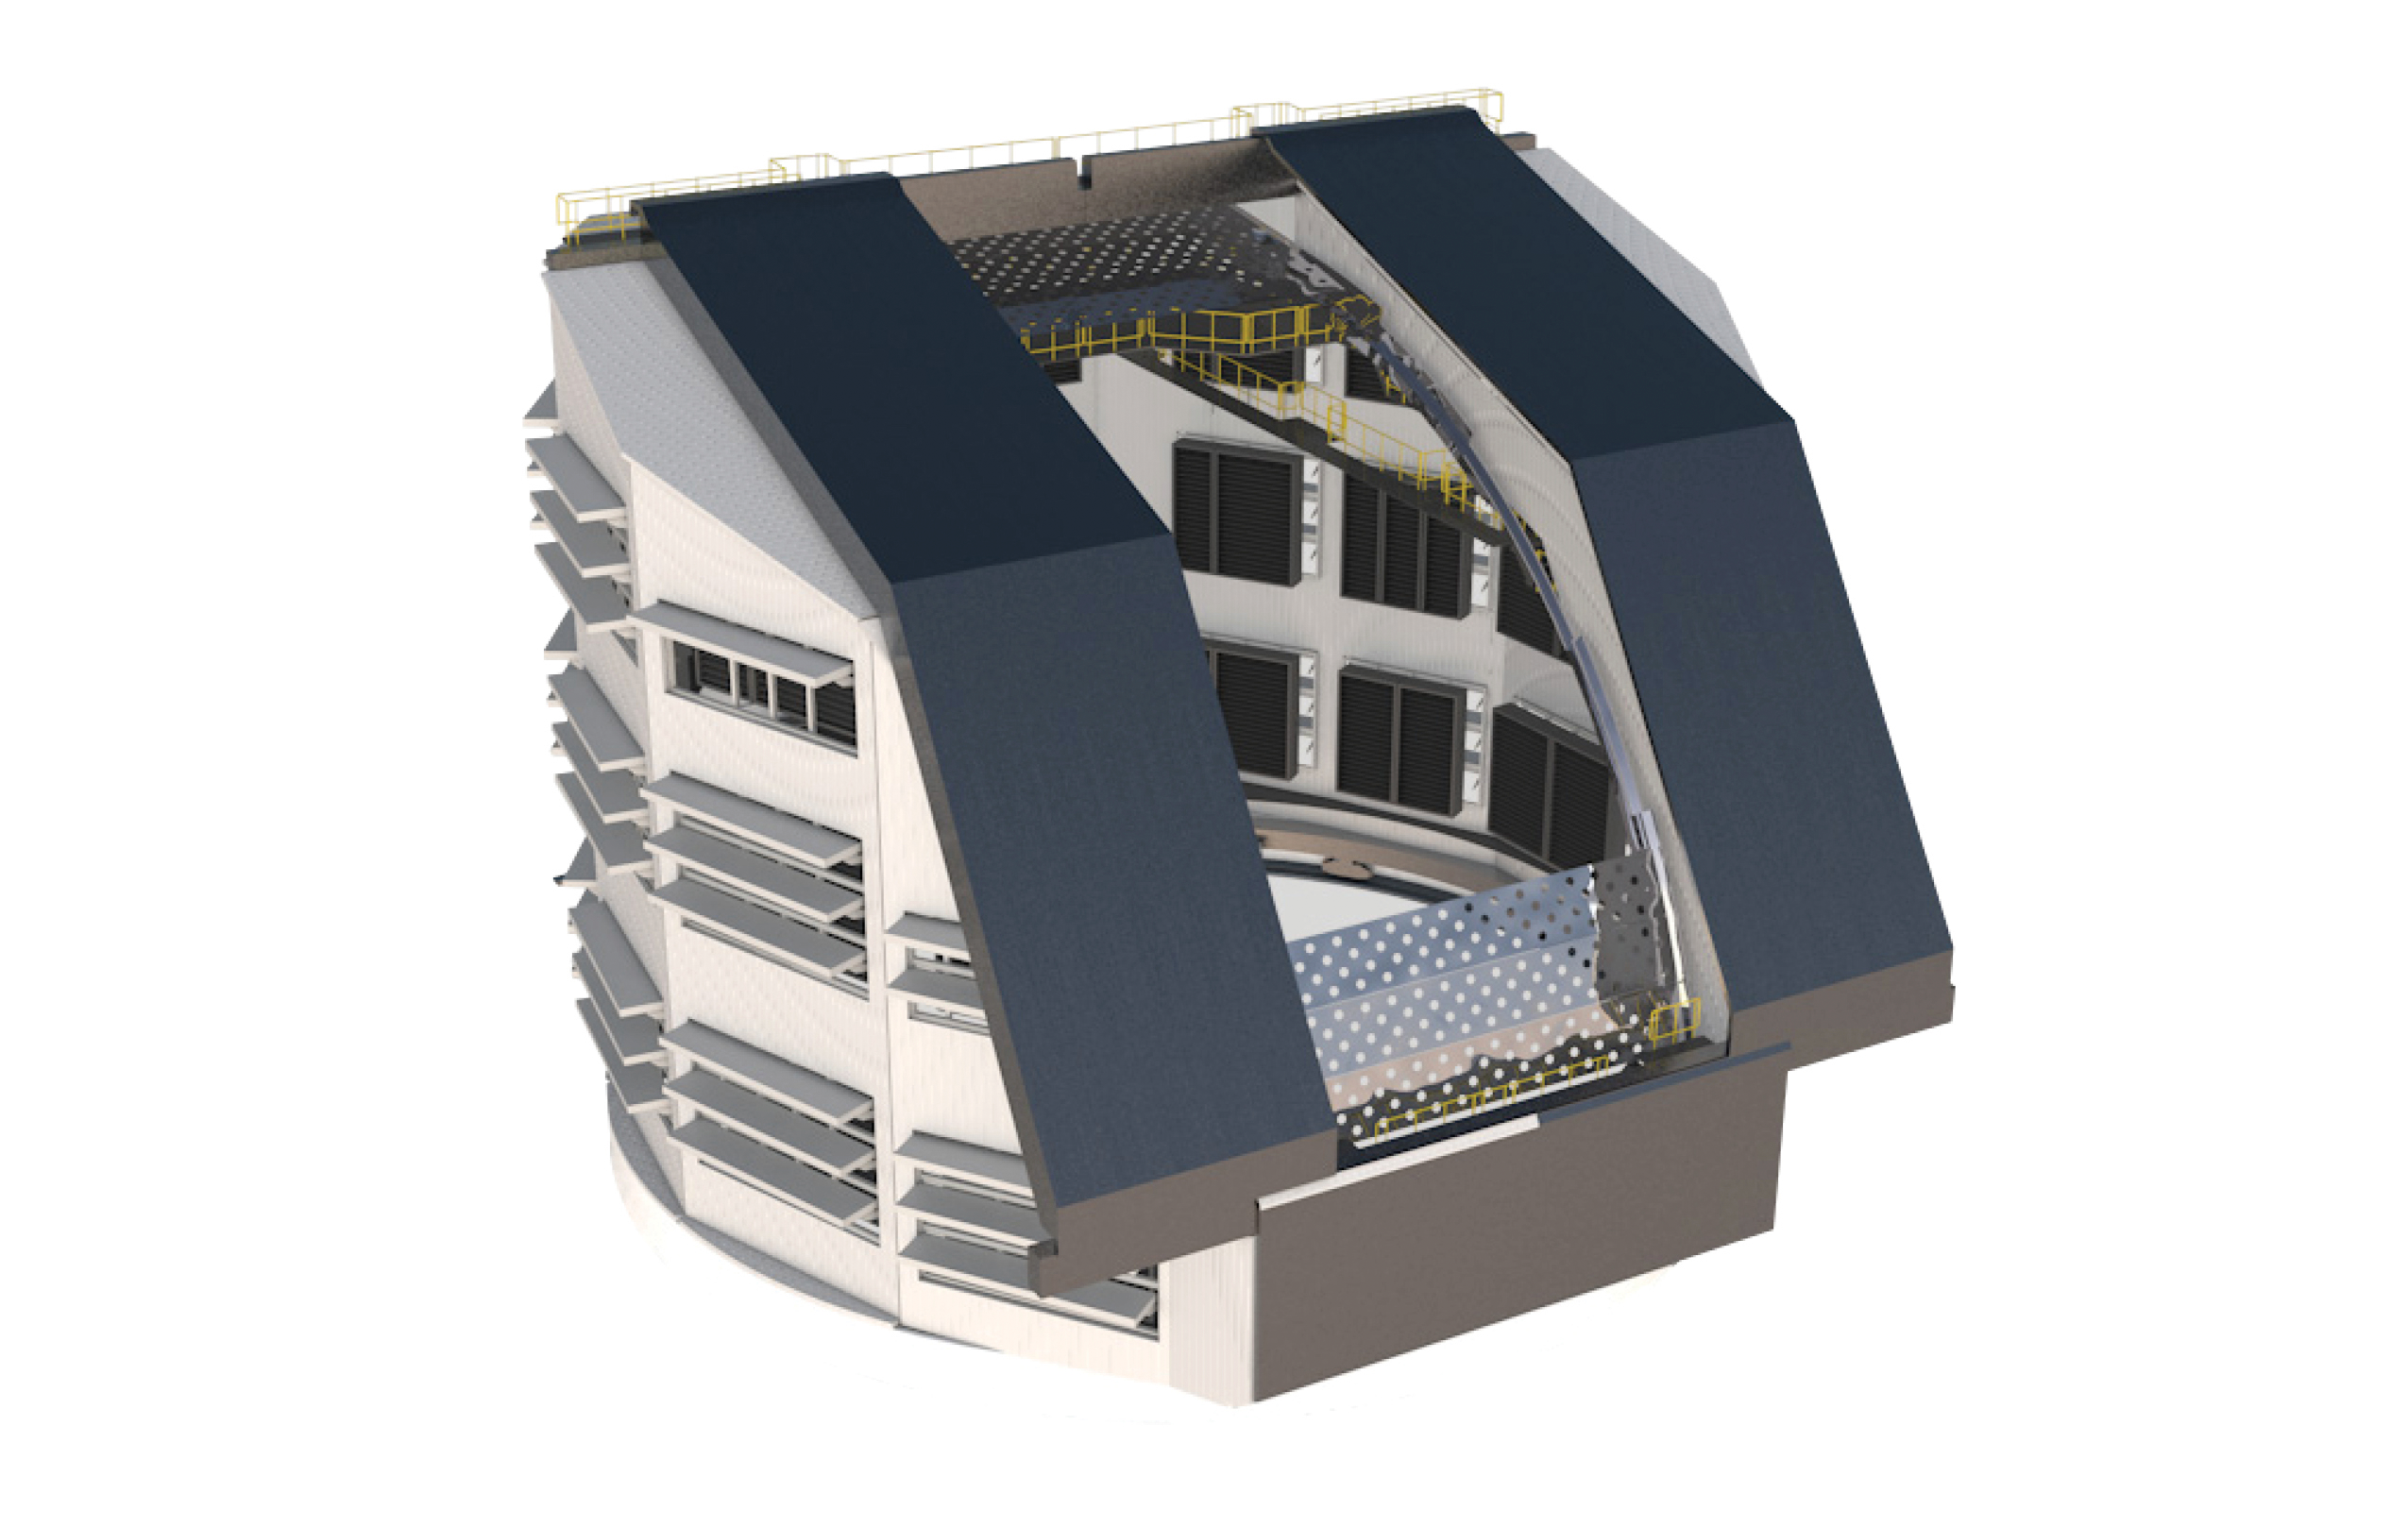

Rubin Observatory Dome

A diagram of the Vera C. Rubin Observatory dome.

Credit: RubinObs/NOIRLab/SLAC/NSF/DOE/AURA